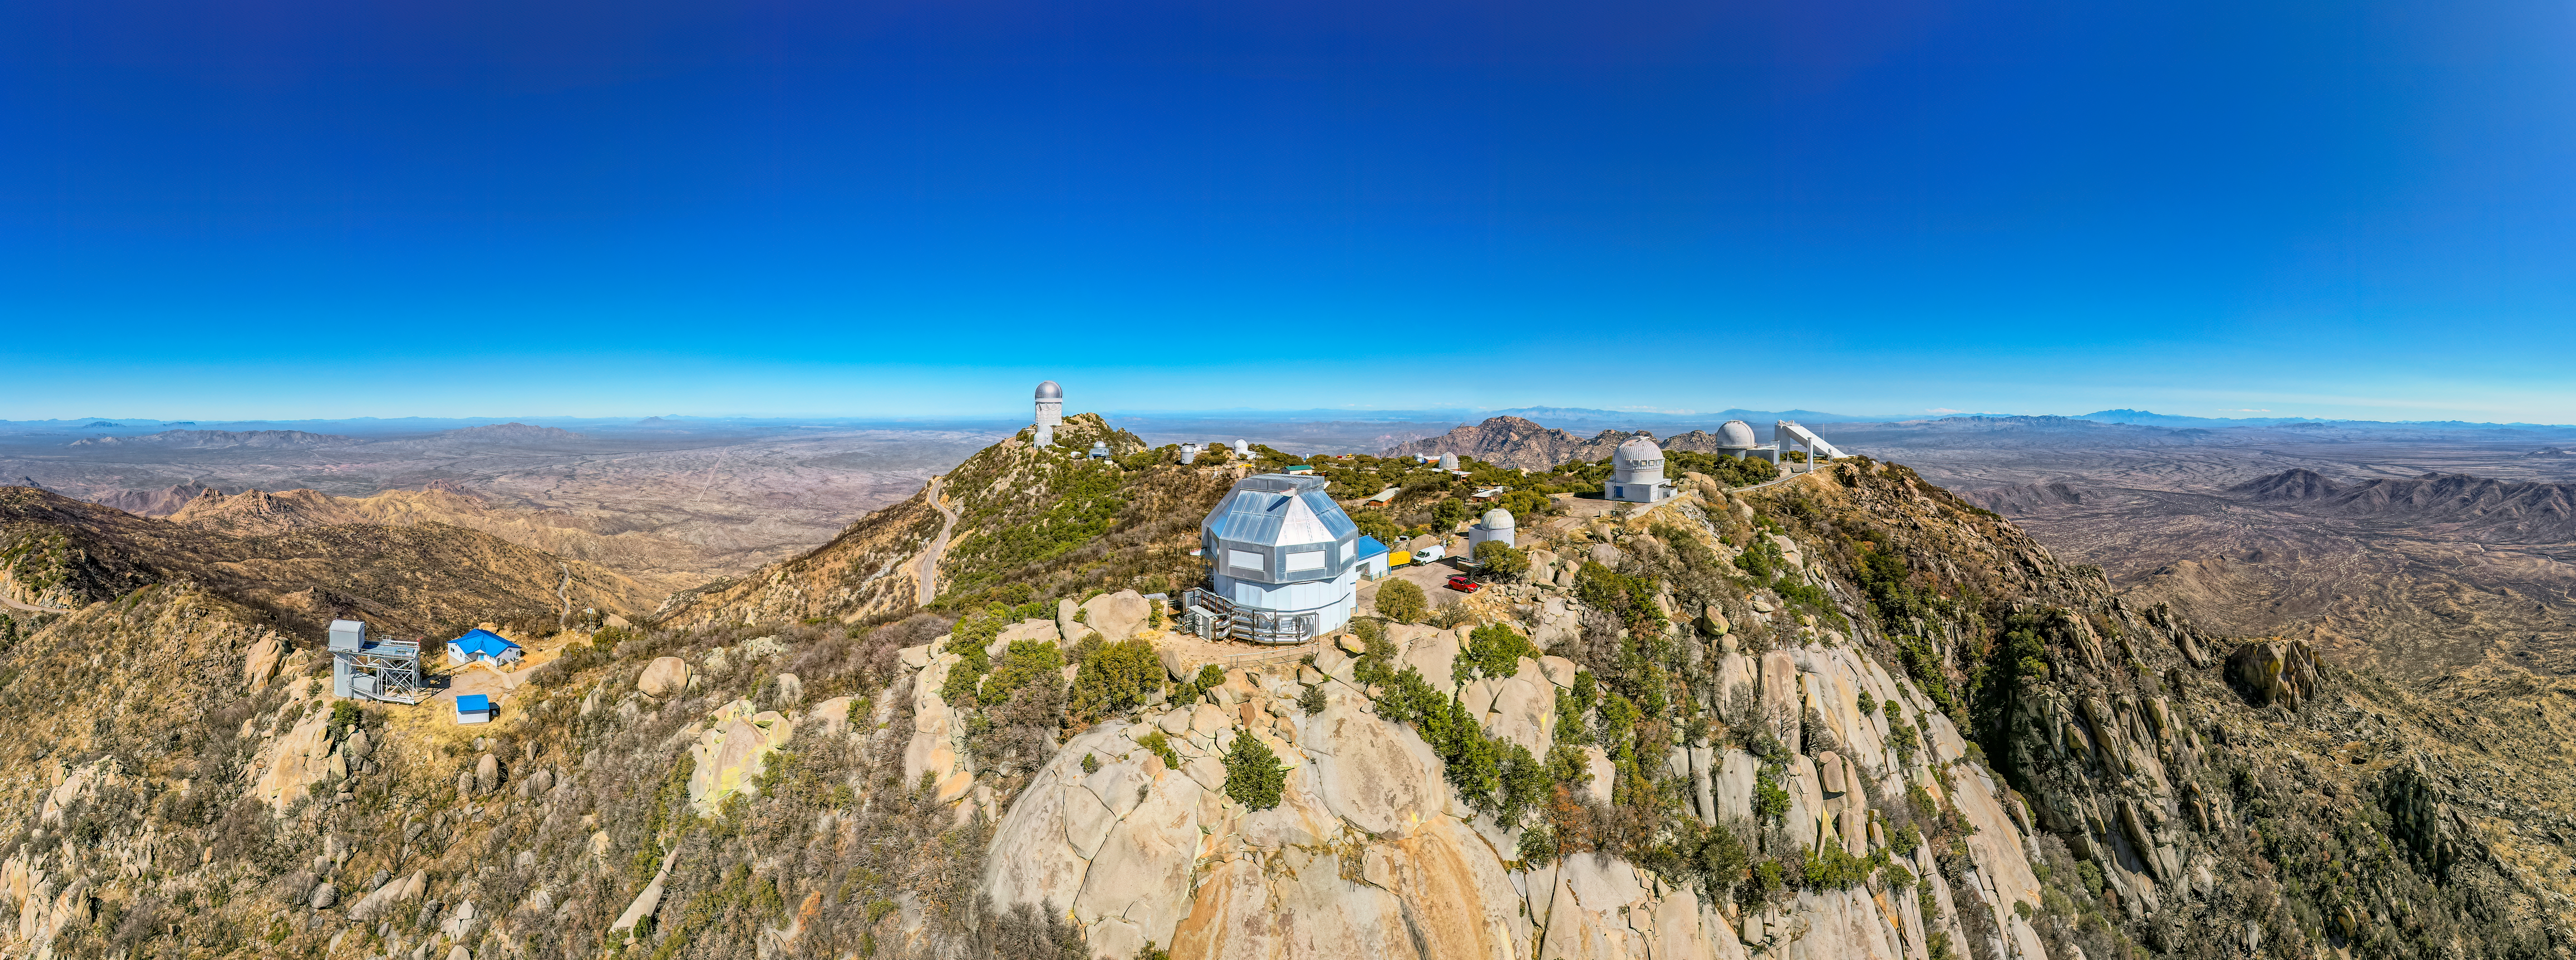

Kitt Peak National Observatory Aerial Panorama

An aerial panoramic view of the telescopes at Kitt Peak National Observatory (KPNO), a Program of NSF NOIRLab, showing the burn scars from the 2022 Contreras Fire. Standing front and center of the image is the WIYN 3.5-meter Telescope.

Credit: KPNO/NOIRLab/NSF/AURA/P. Marenfeld